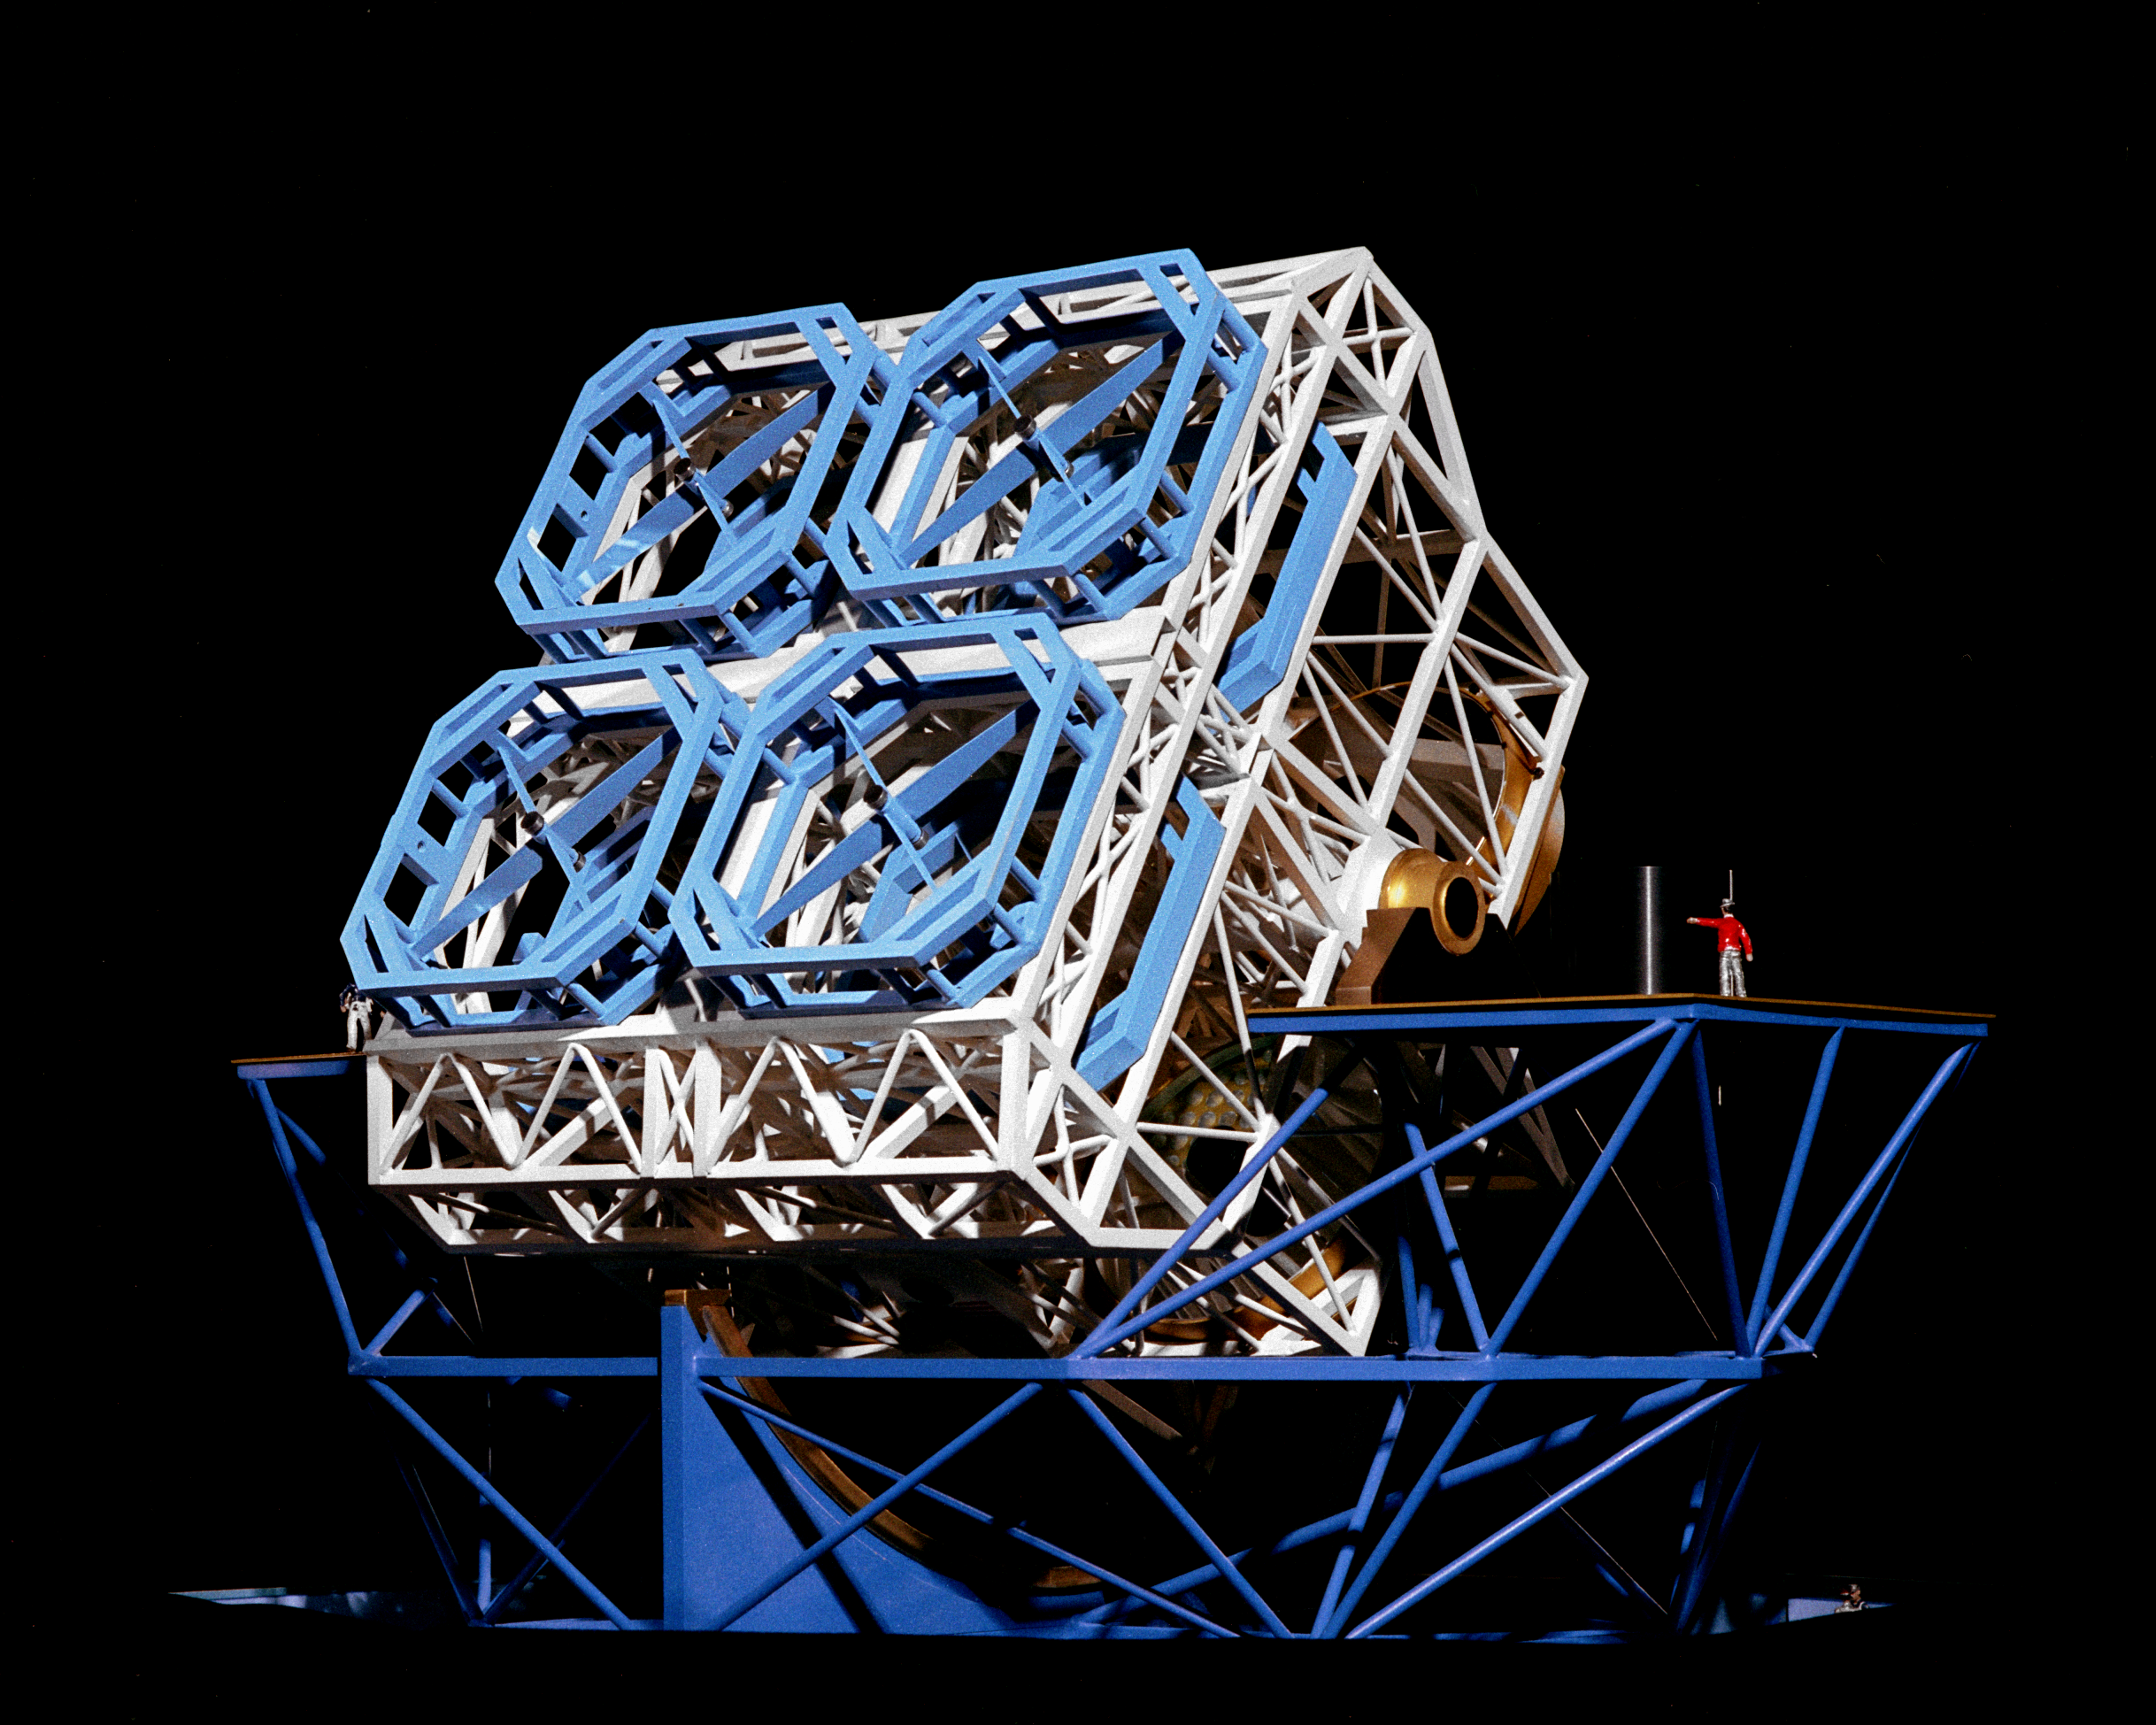

National New Technology Telescope

Model of the proposed 15-meter National New Technology Telescope. This project was never funded. See also the conceptions for the NGT.

Credit: NOIRLab/NSF/AURA